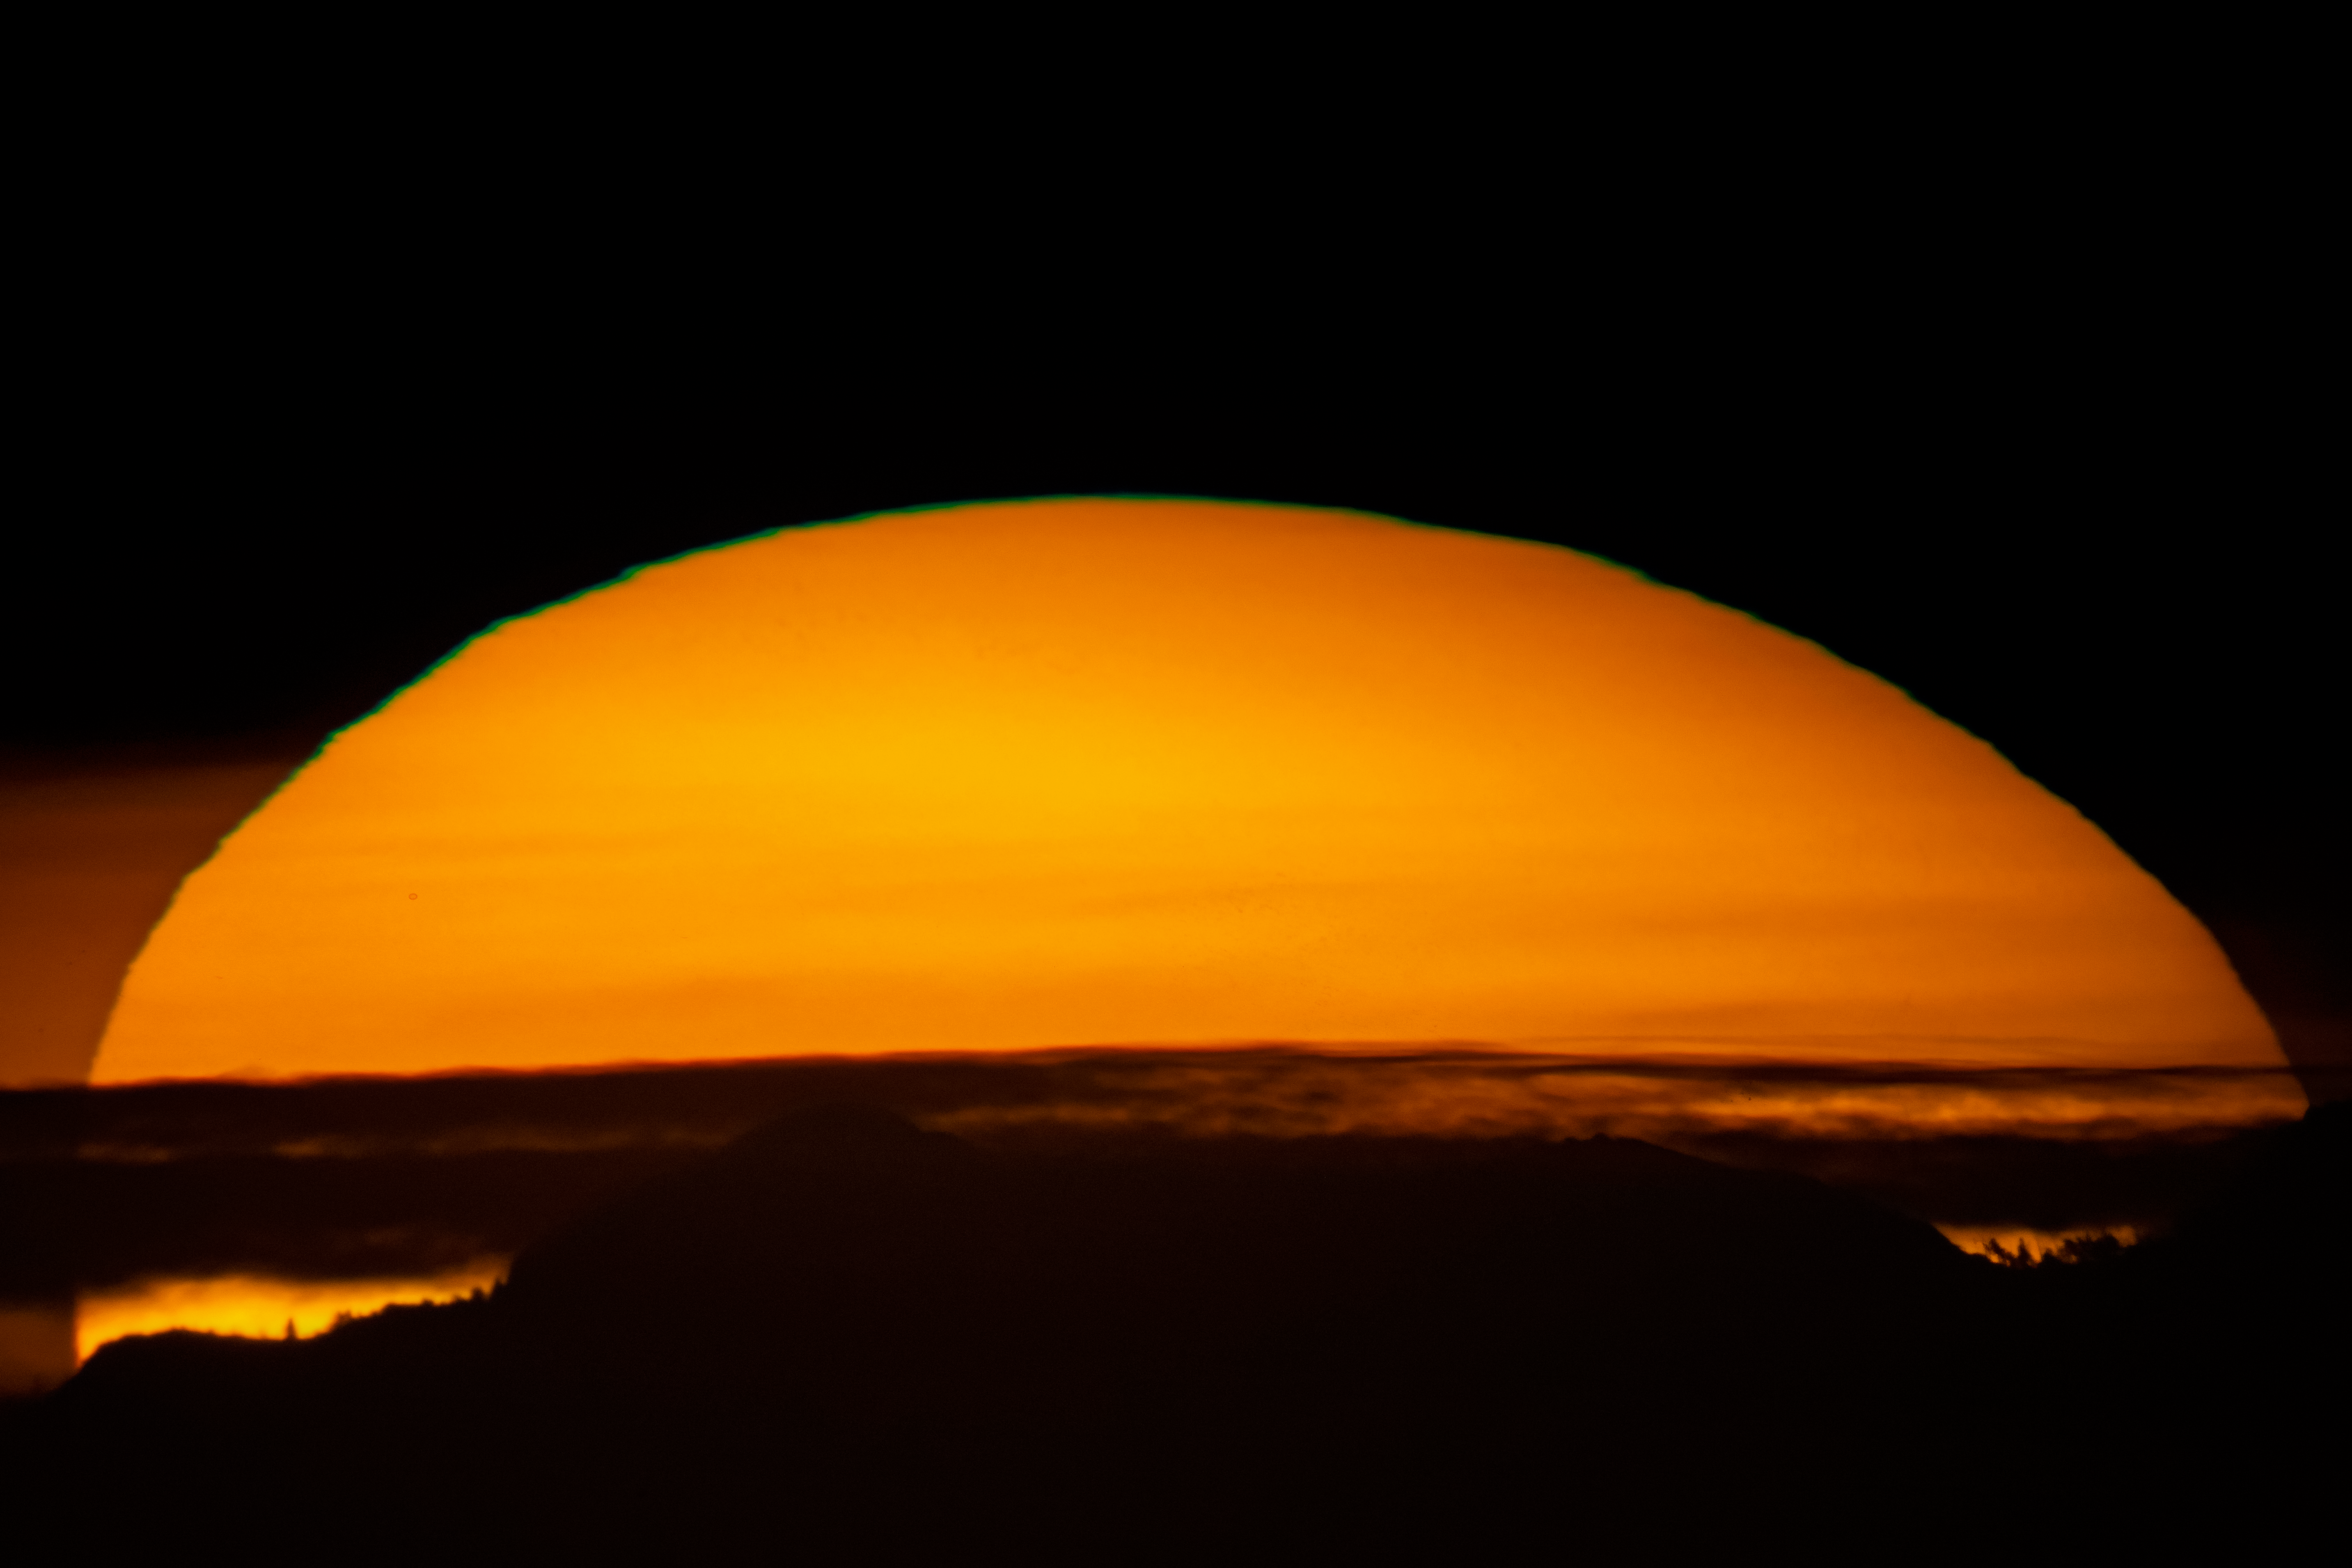

McMath-Pierce Sunrise

The sunrise as seen from the McMath-Pierce Solar Telescope on Kitt Peak National Observatory in Arizona.

Credit: NOIRLab/NSF/AURA/D. Salman